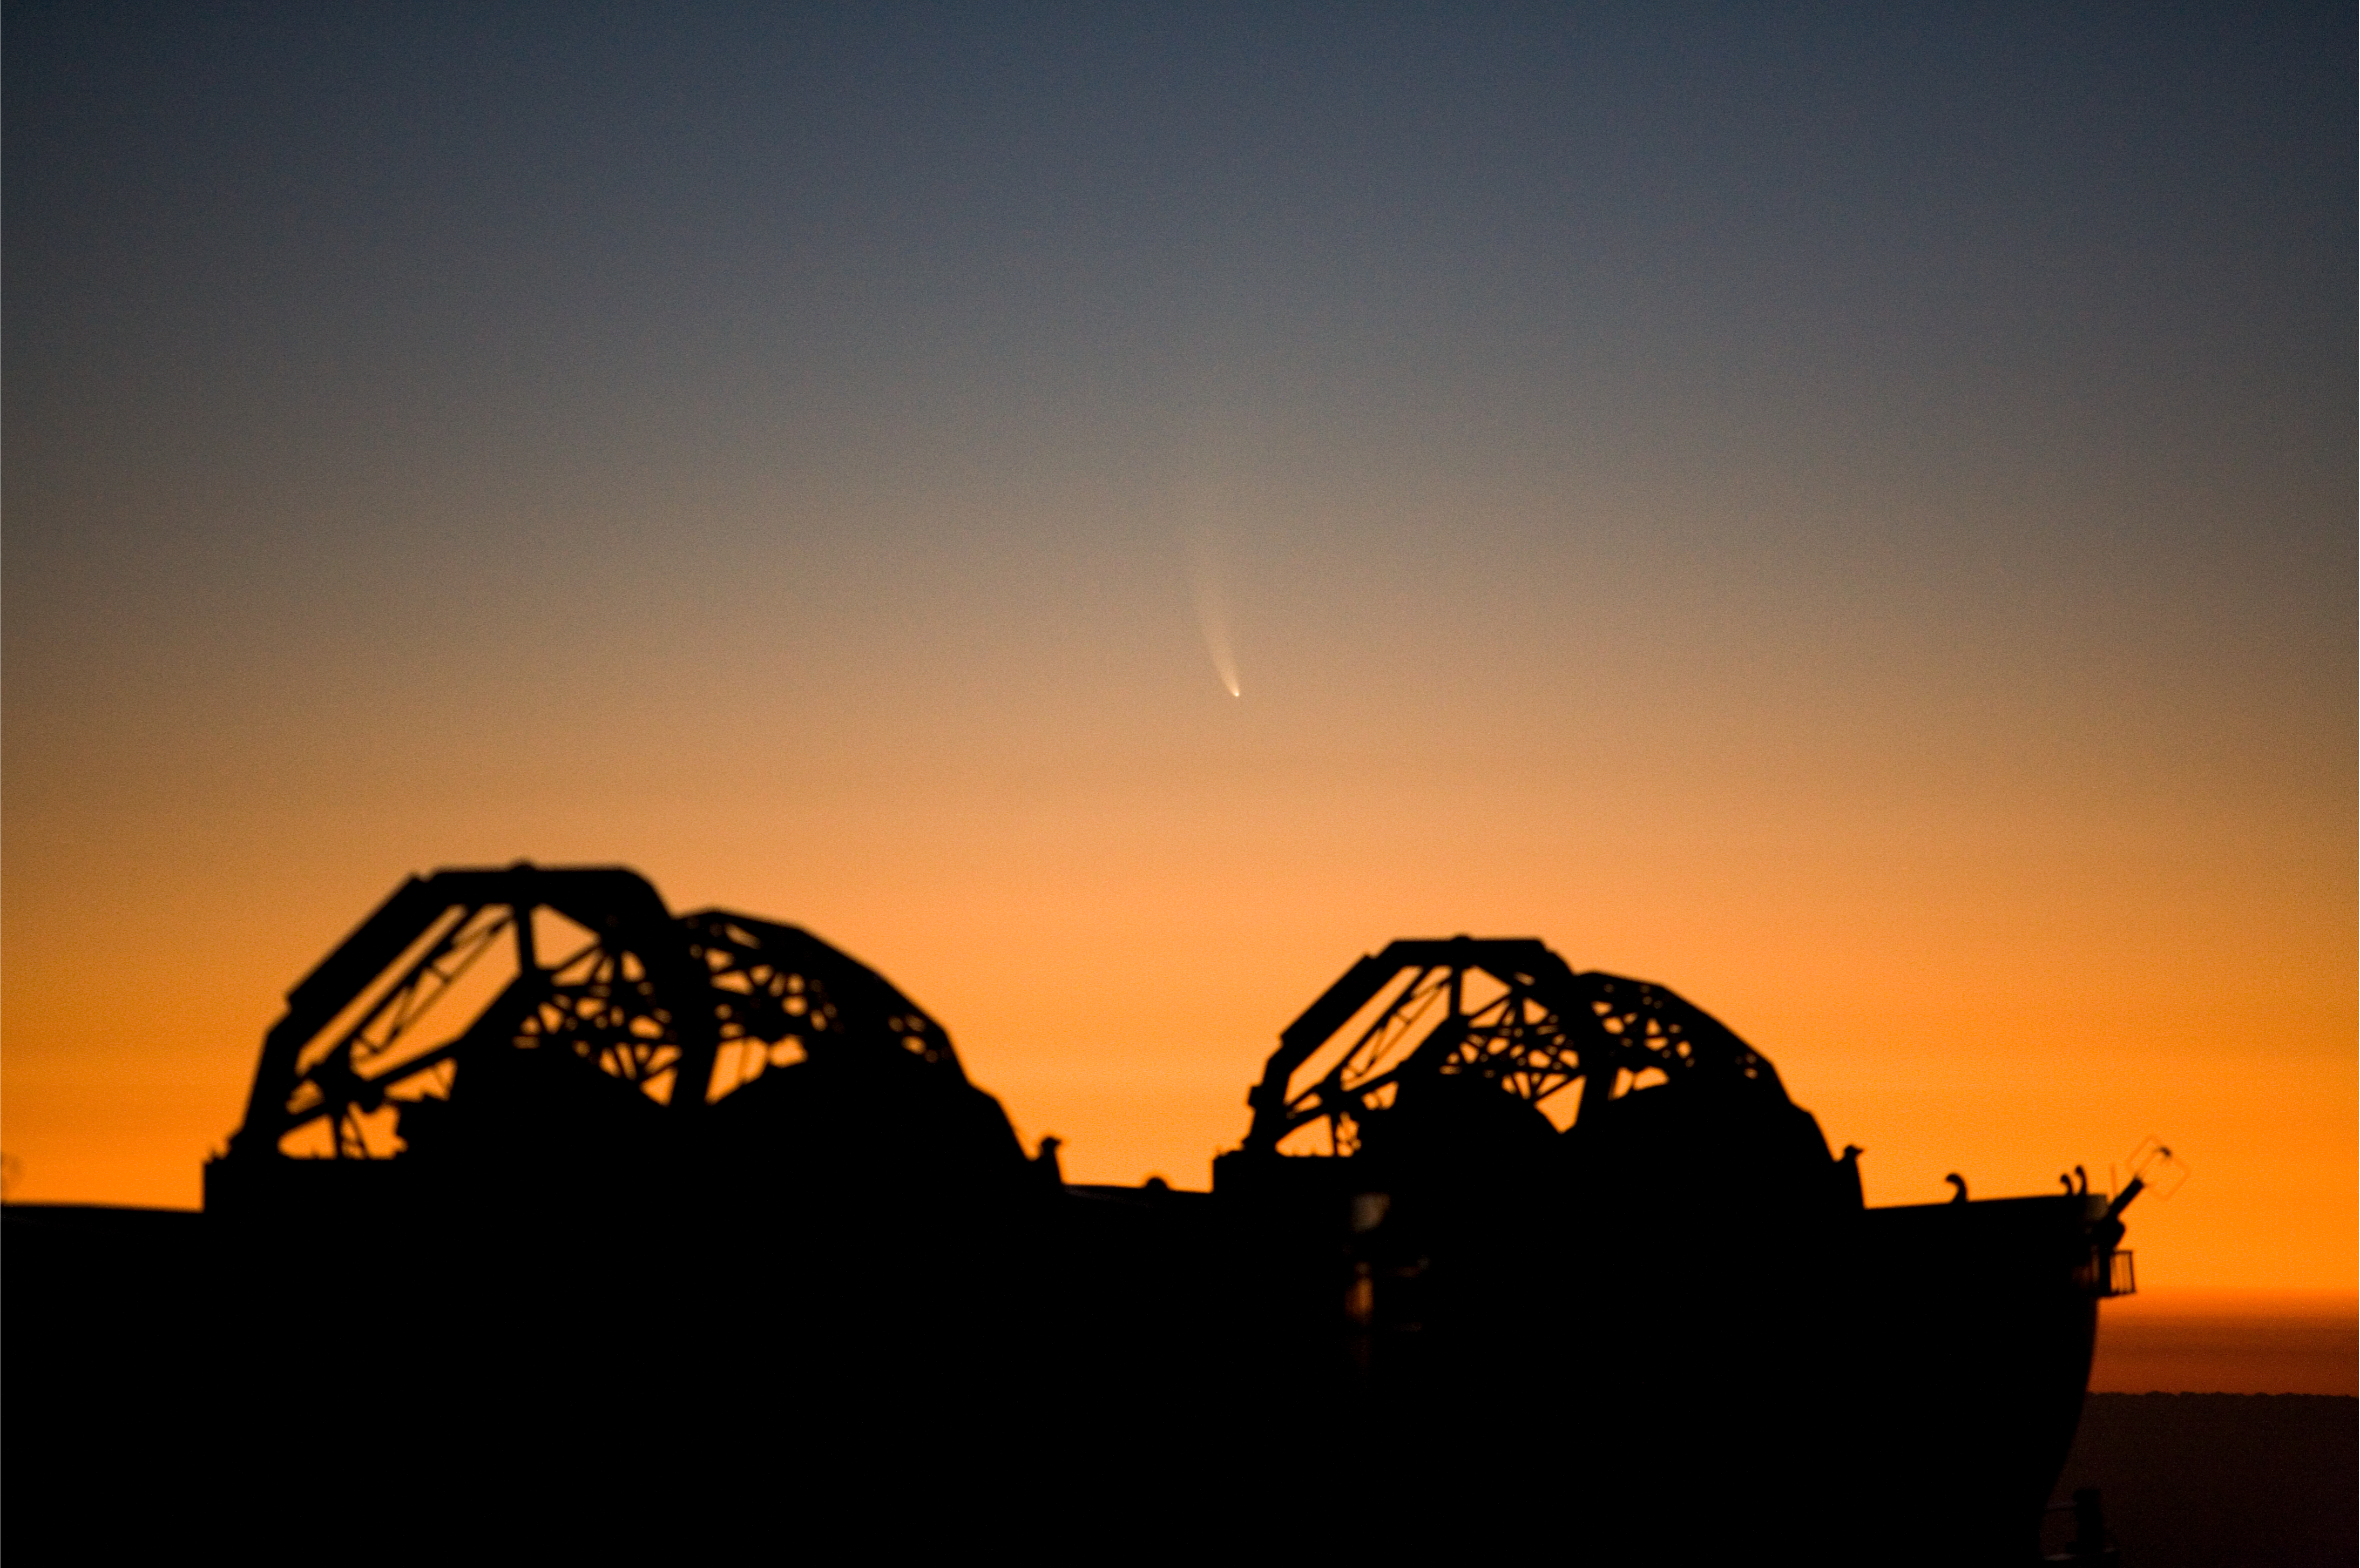

Comet McNaught and ATs

The Comet McNaught observed in the evening of 16 January 2007 from Paranal. Two of the four VLTI Auxiliary Telescopes are seen in the foreground.

Credit: ESO/H.H.Heyer